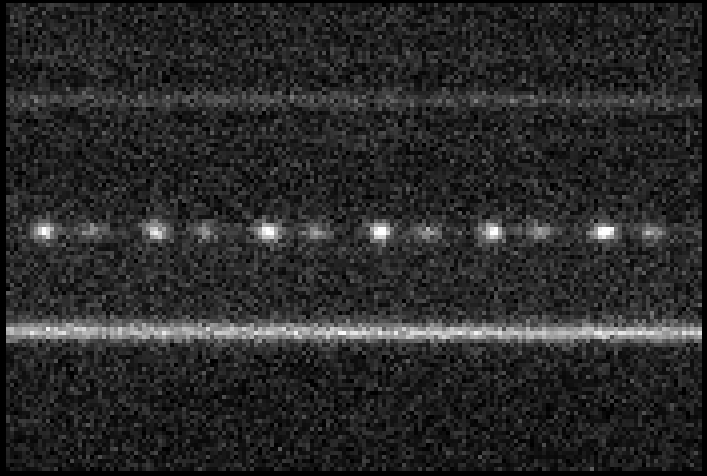

Time sequence of Crab pulsar

In this image, the continuous lines in the top and bottom half are produced by normal stars of constant brightness, while the series of dots represents the individual pulses of the Crab pulsar, one every 33 milliseconds (i.e. the neutron star rotates around its axis 30 times per second). It is also obvious that these dots are alternatively brighter and fainter: they mirror the double-peaked profile of the light pulses.

Credit: ESO